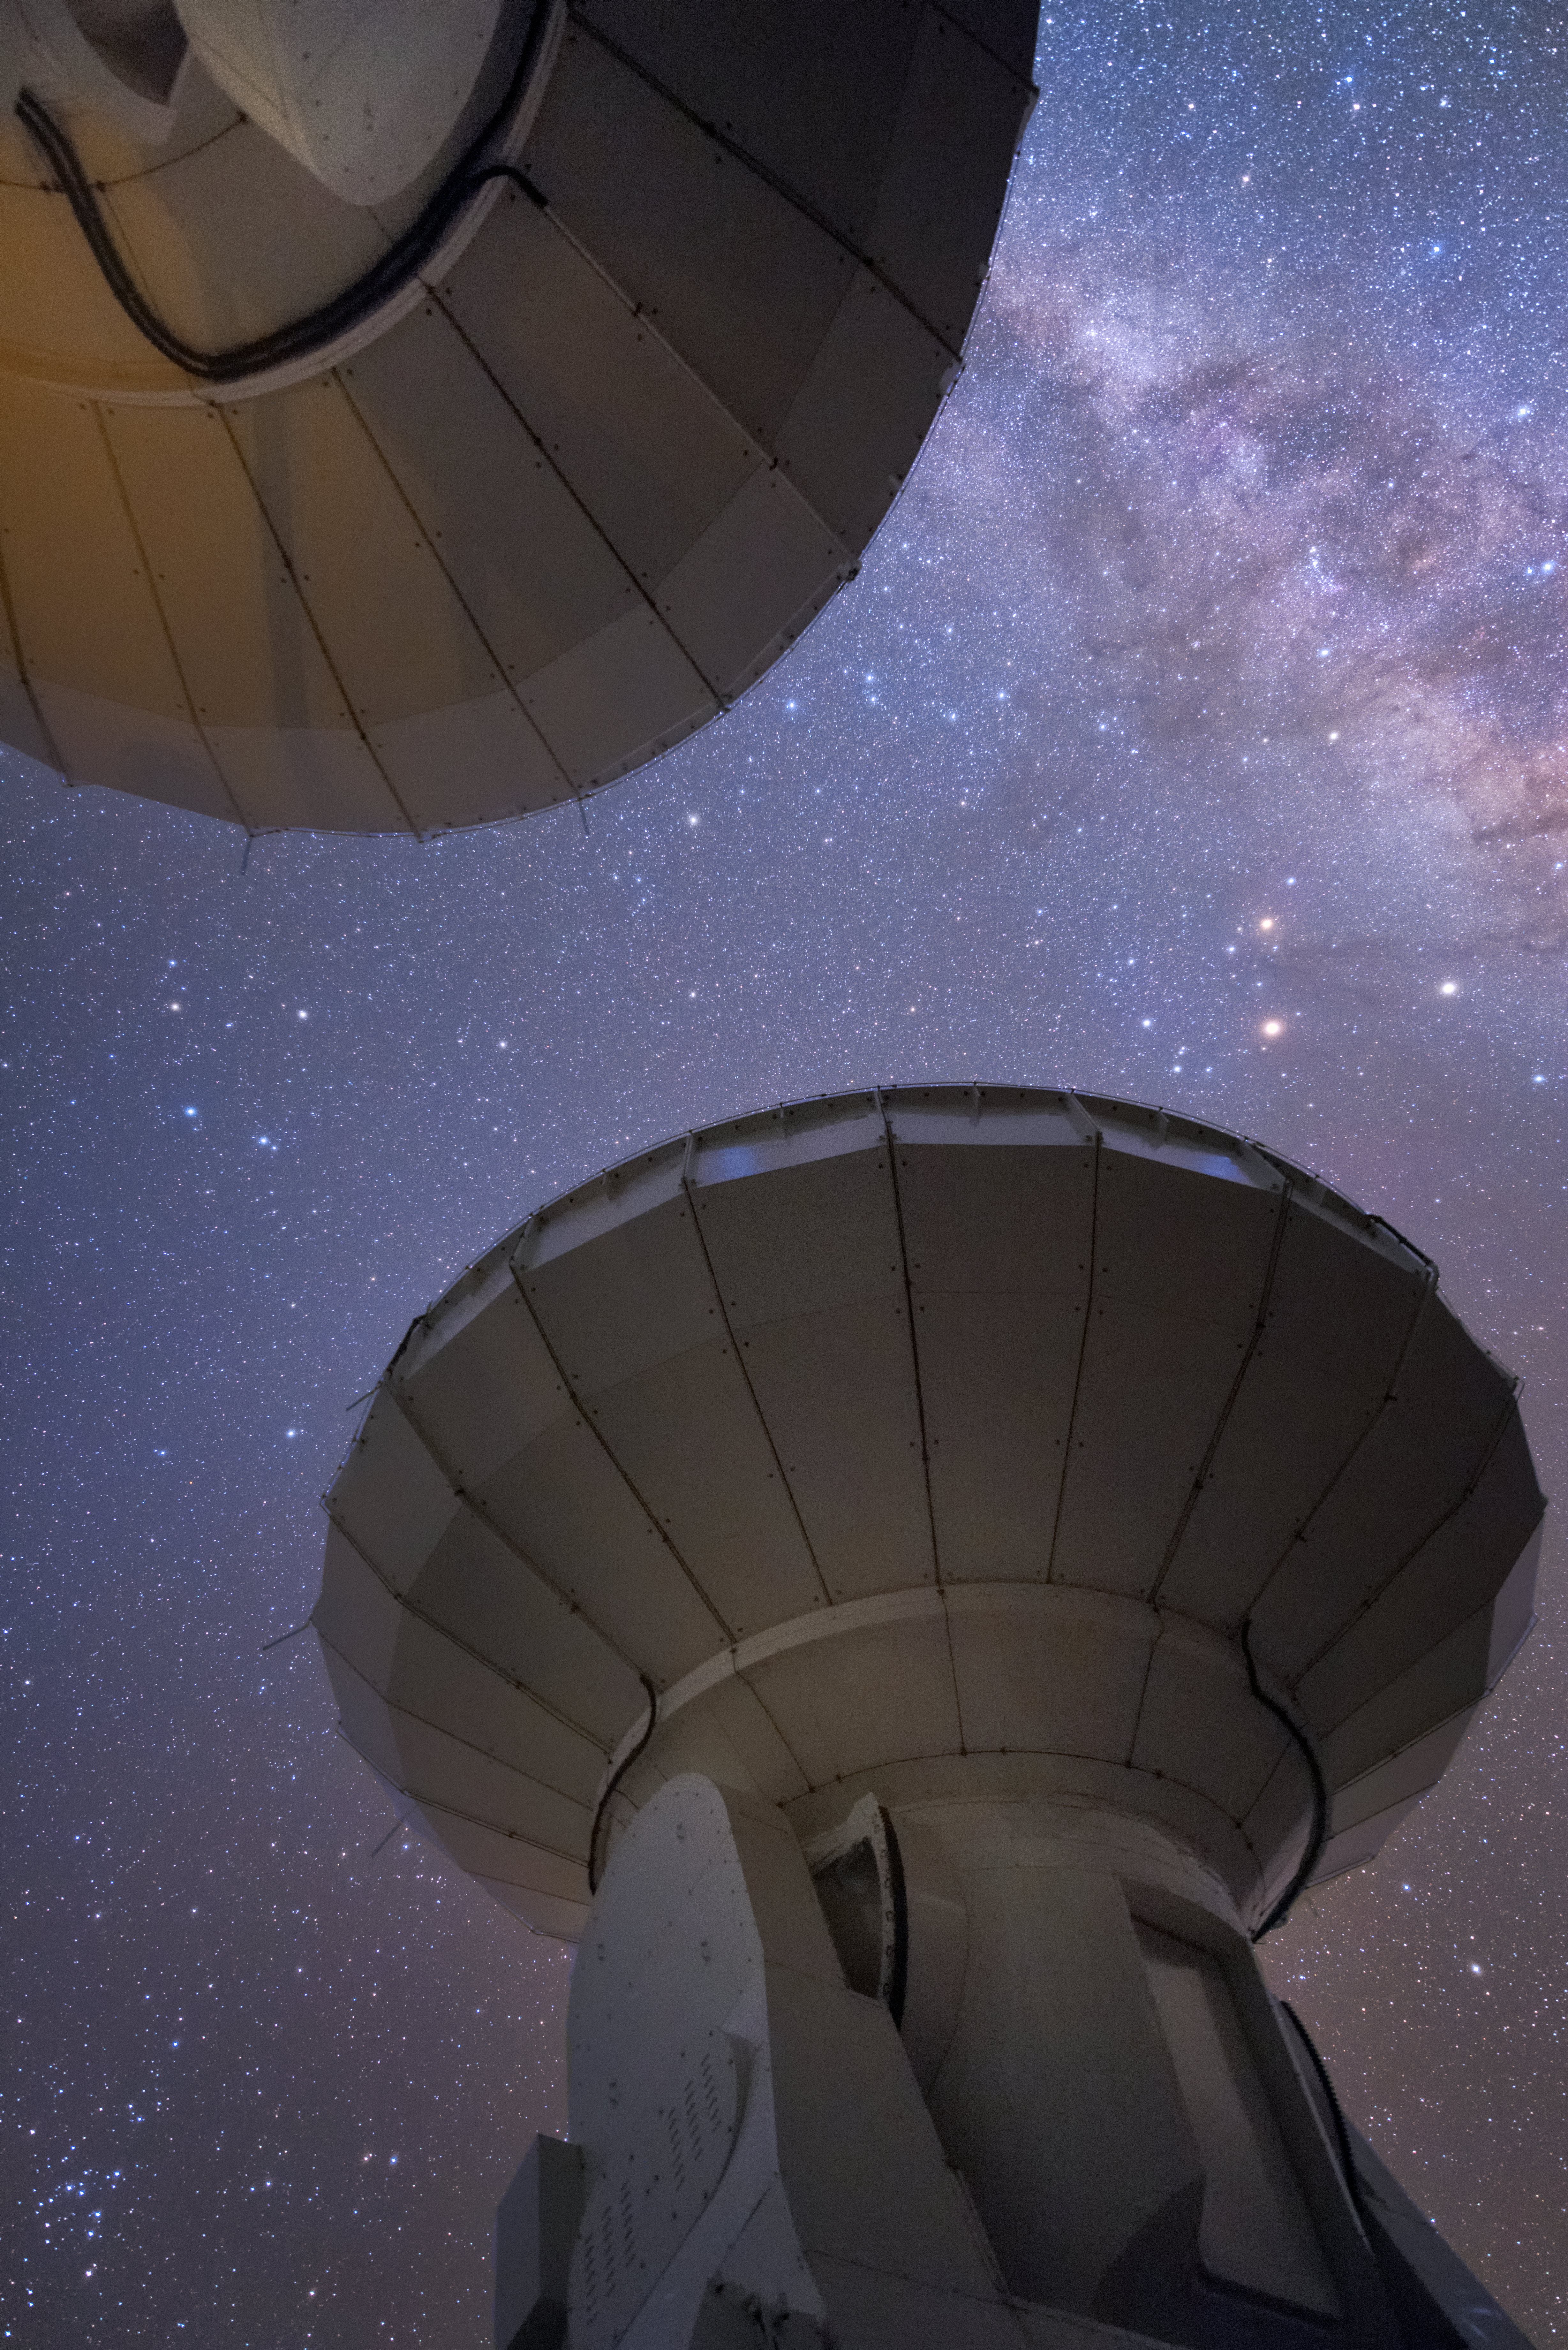

ALMA from below

In total, 66 separate antennas combine to form ALMA, the Atacama Large Millimetre/submillimetre Array — a pair are shown here, from beneath their dishes. Located around 5000 metres up in the Chilean mountains, ALMA is the largest ground-based astronomical project in existence. The antennas are provided by North America, Europe and East Asia.

The telescope scours the Universe in the radio range, studying the stunning, varied phenomena it has to offer.

Credit: ESO/Y. Beletsky